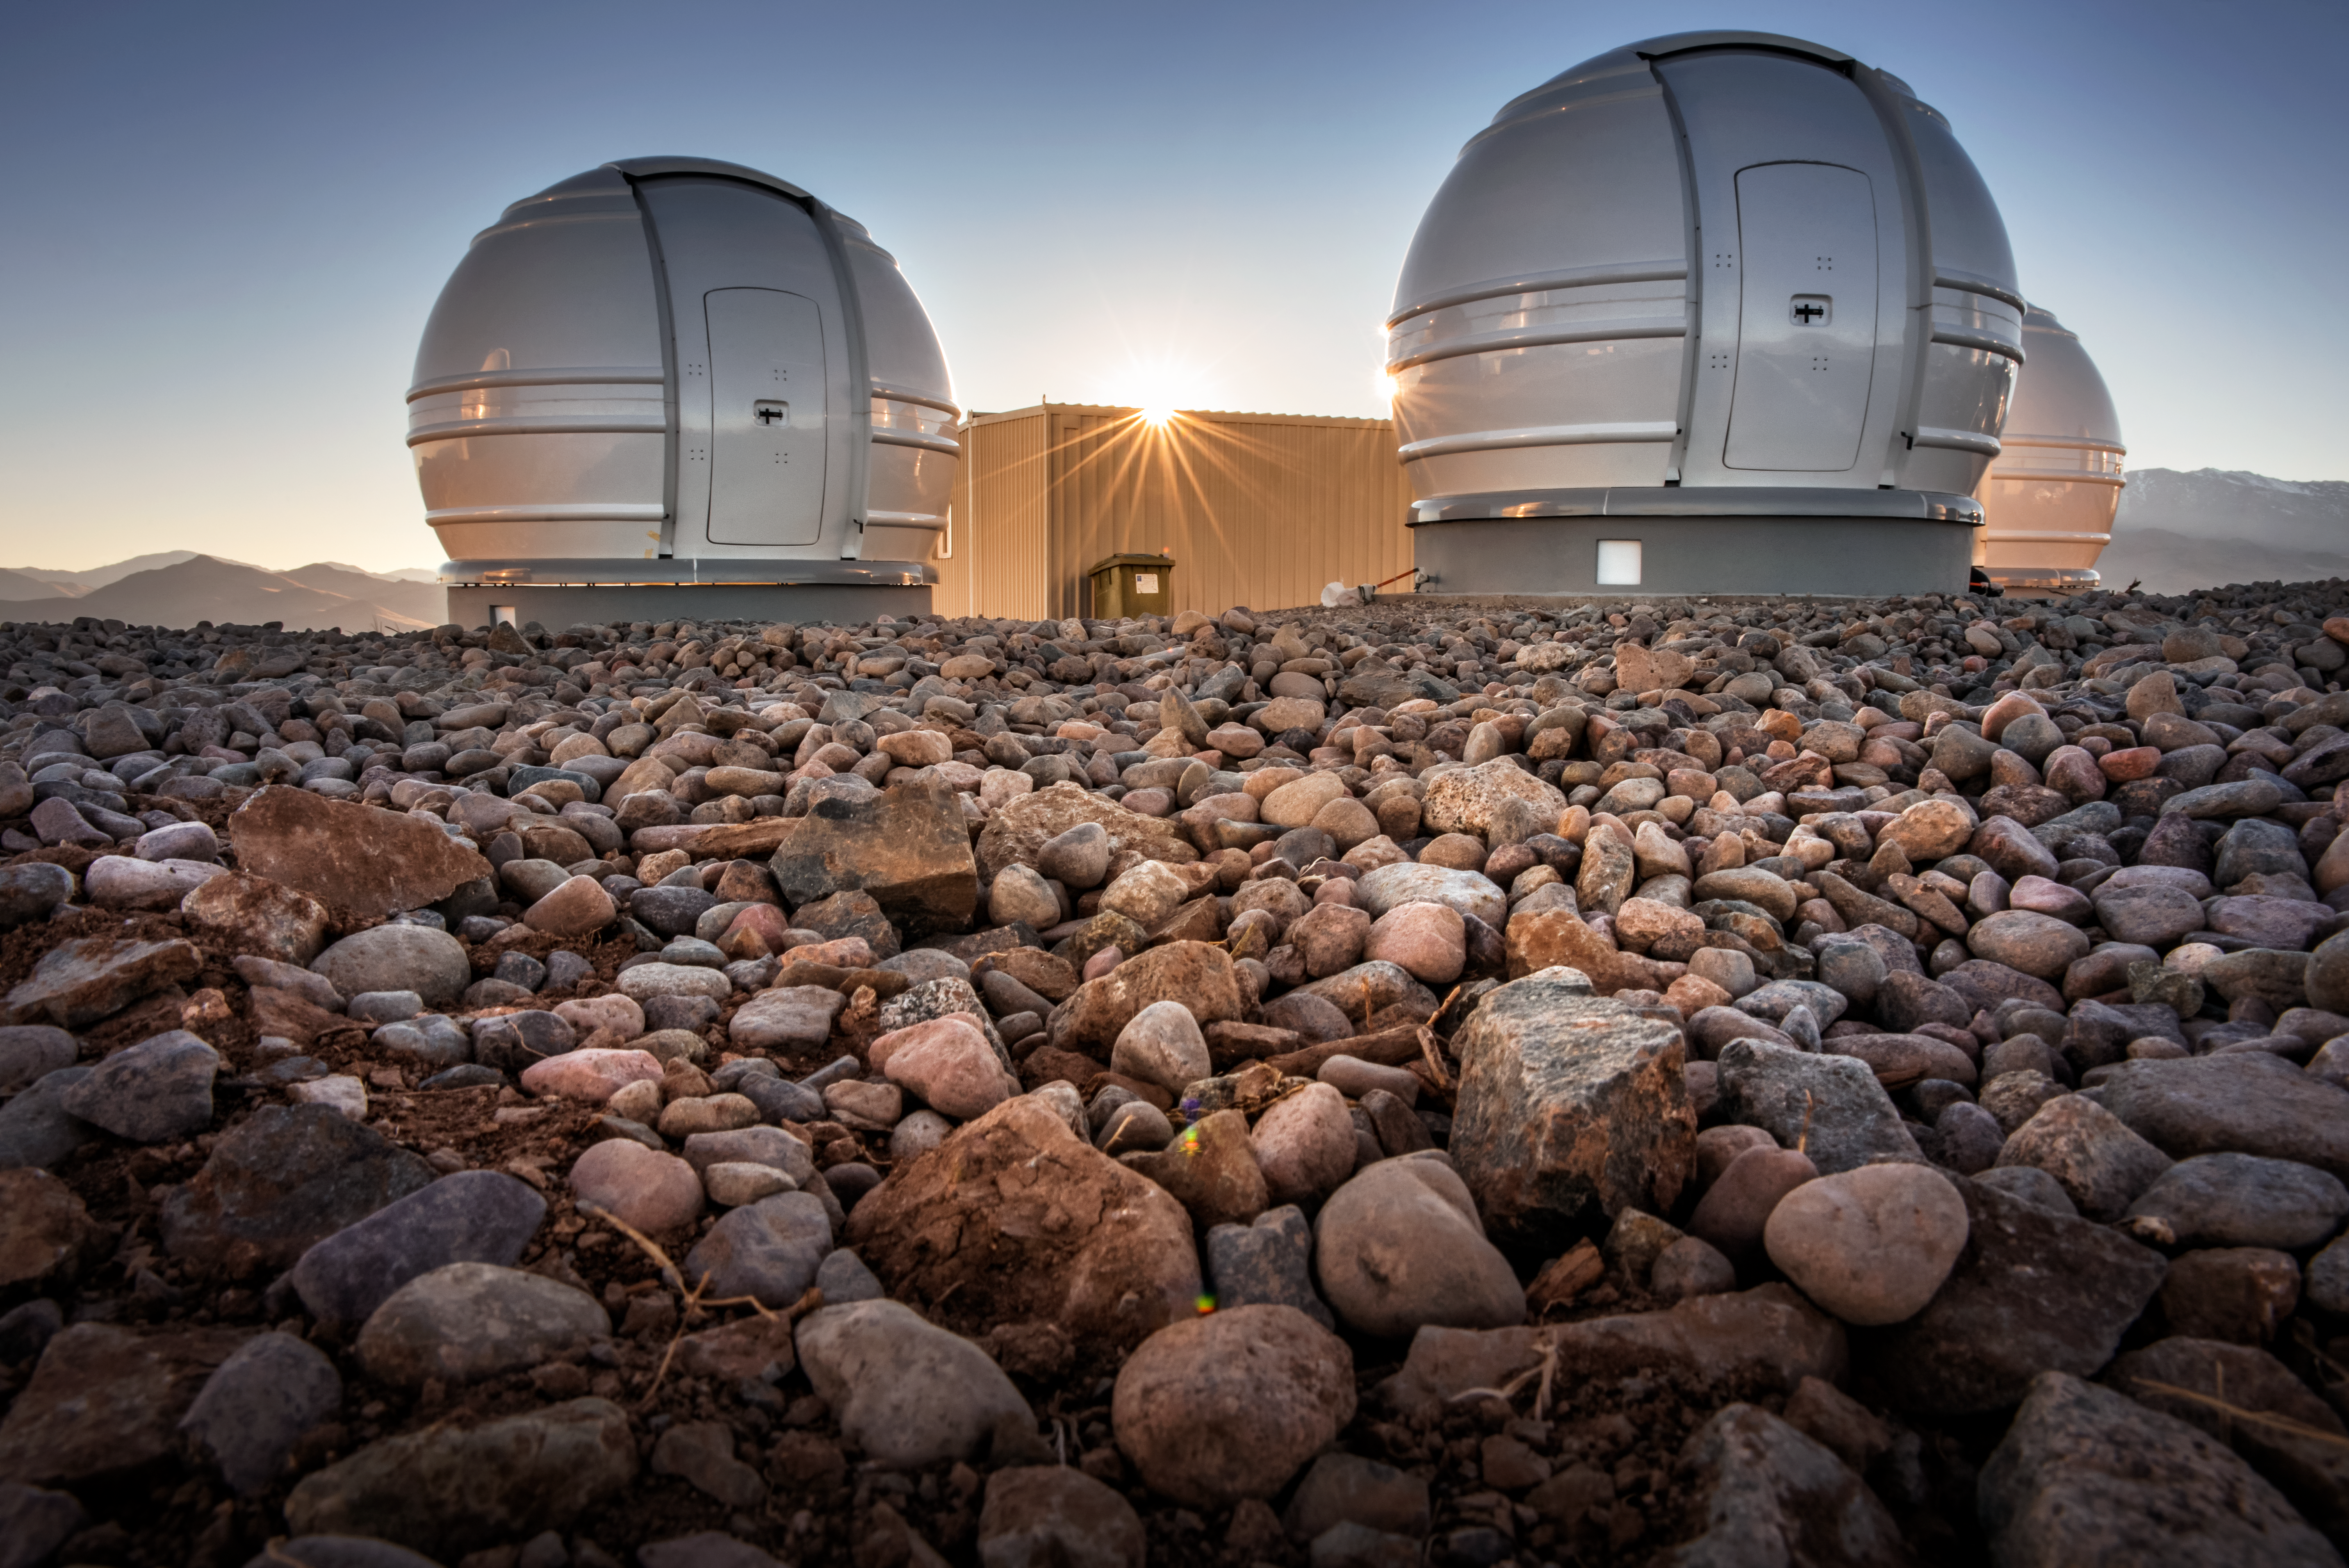

Extra ExTrA

ExTrA is a planet-hunter focused on finding Earth-sized planets orbiting nearby M dwarfs. The small size of these stars makes it easier to discover them using the transit method, because a planet covers a great proportion of the star's face than it would the face of a larger star. It's three .6m telescopes search the sky in infrared wavelengths of light—longer than our eyes can see, but where M dwarfs shine brightest.

Credit: A. Ghizzi Panizza/ESO